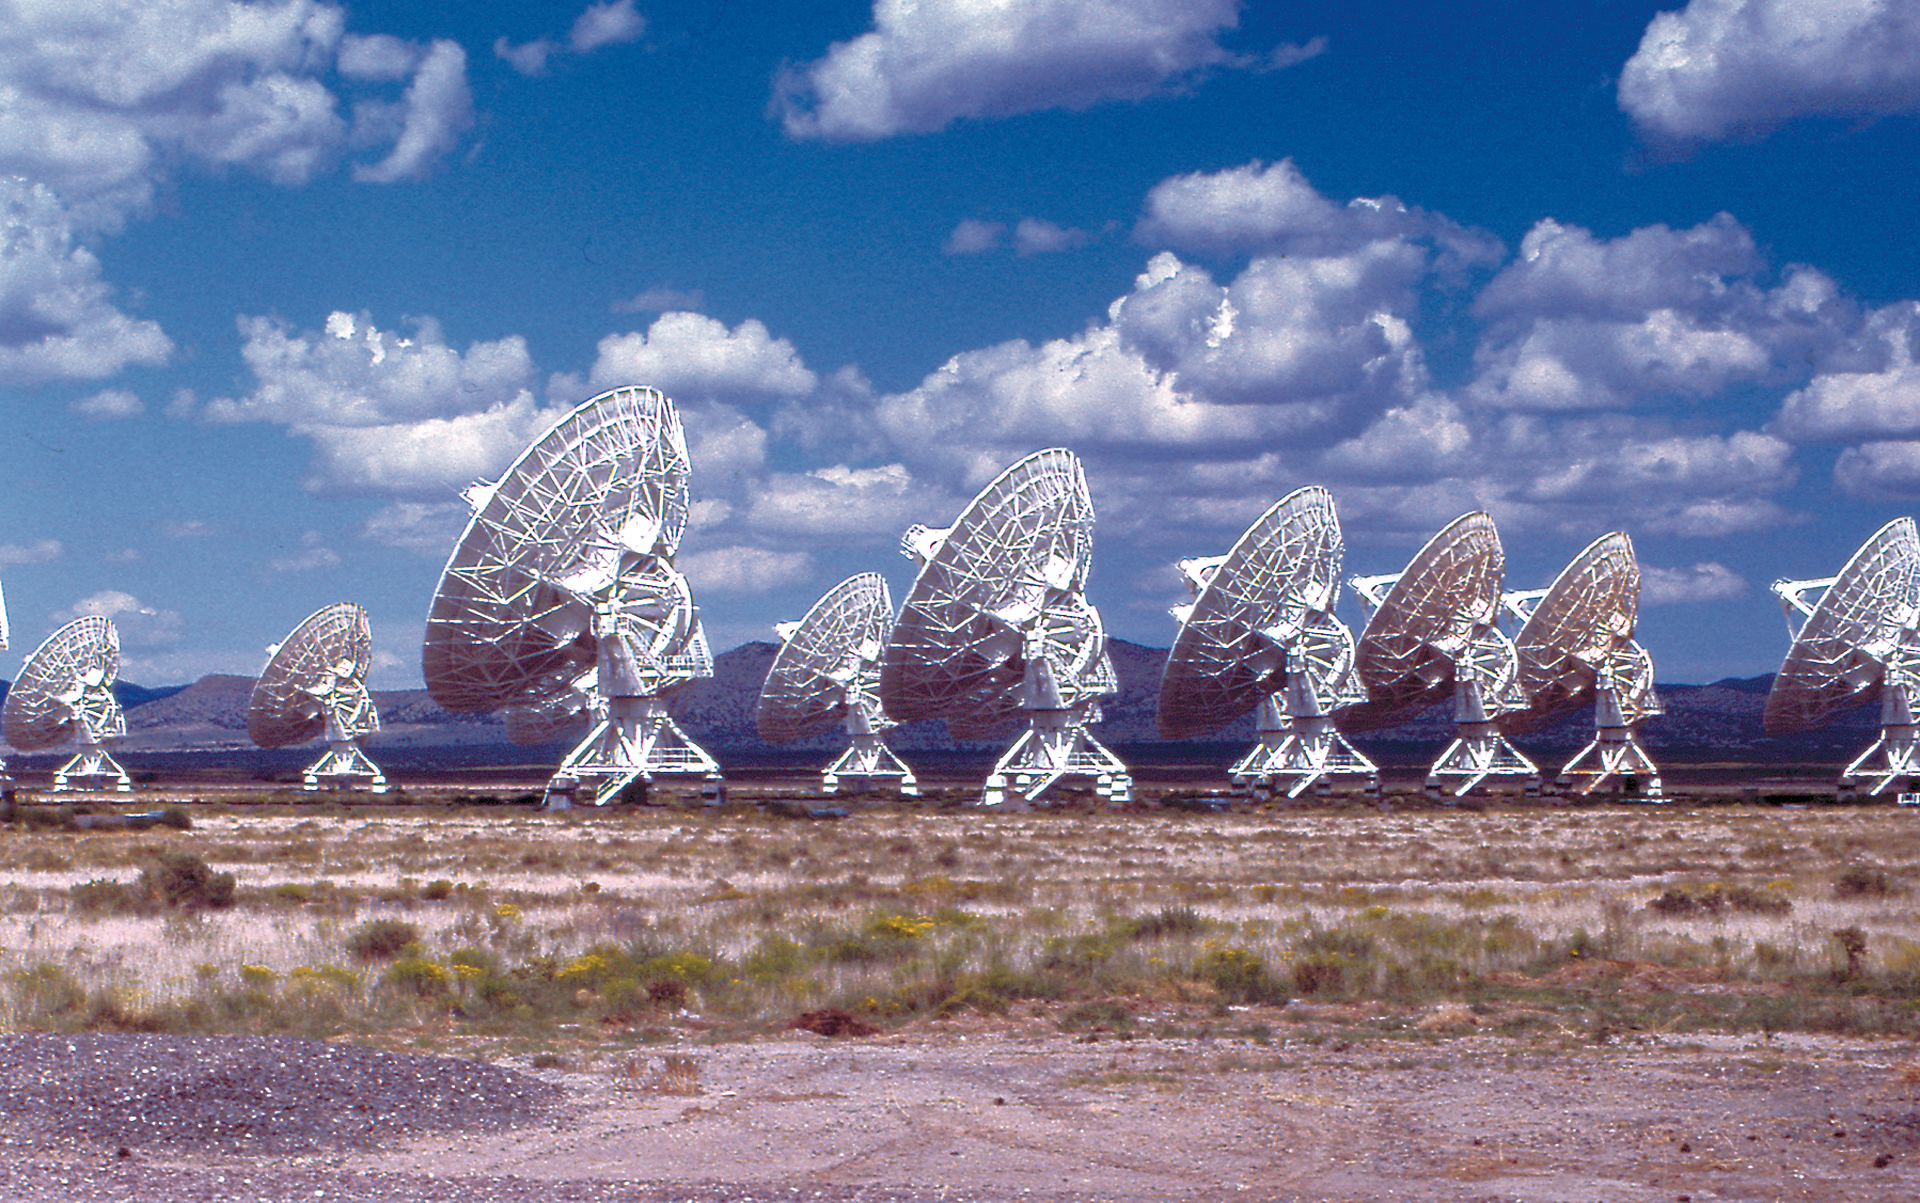

The VLA Array looking away

The antennas of the Very Large Array (VLA) observe the radio skies for an estimated 5000 hours each year. Scientists from around the world must submit proposals between February 1 and August 1 to use specific configurations of the VLA. See the most recent configuration schedule here.

Credit: NRAO/AUI/NSF